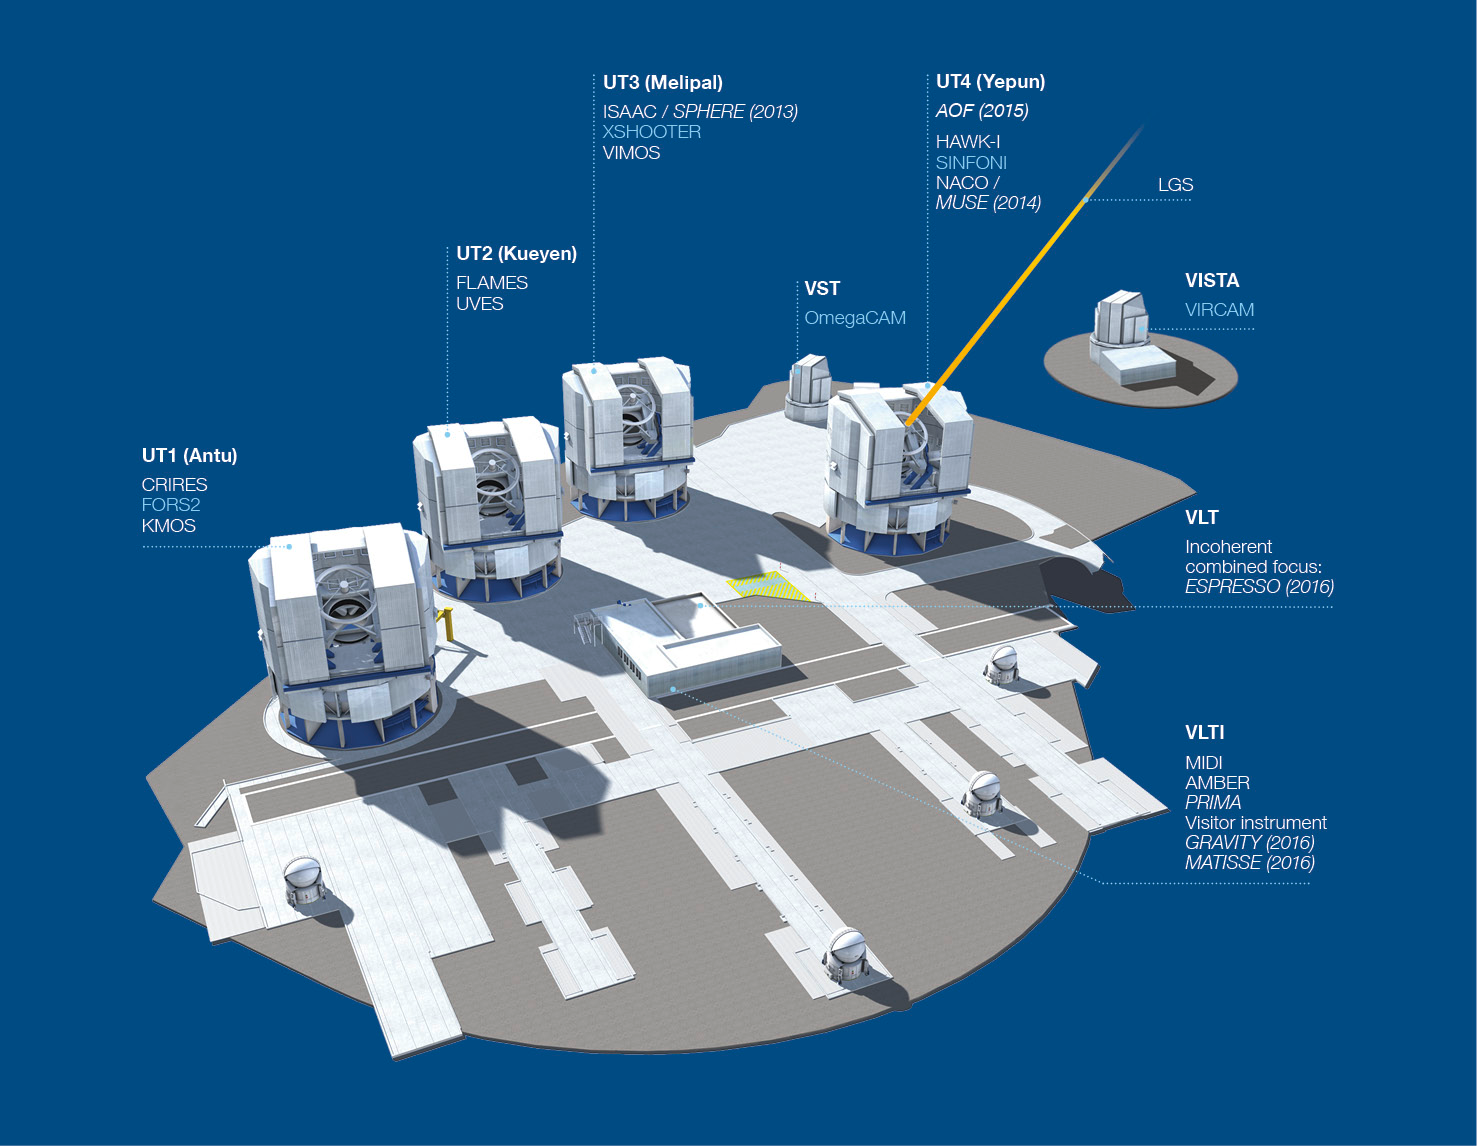

Paranal Observatory - instruments (period 92)

The Paranal Observatory telescopes and instruments. Instruments listed in blue are at the Cassegrain focii of the telescopes. Instruments listed in italics are not yet installed.

This diagram is correct for October 2013 (ESO Period 92)

Credit: ESO